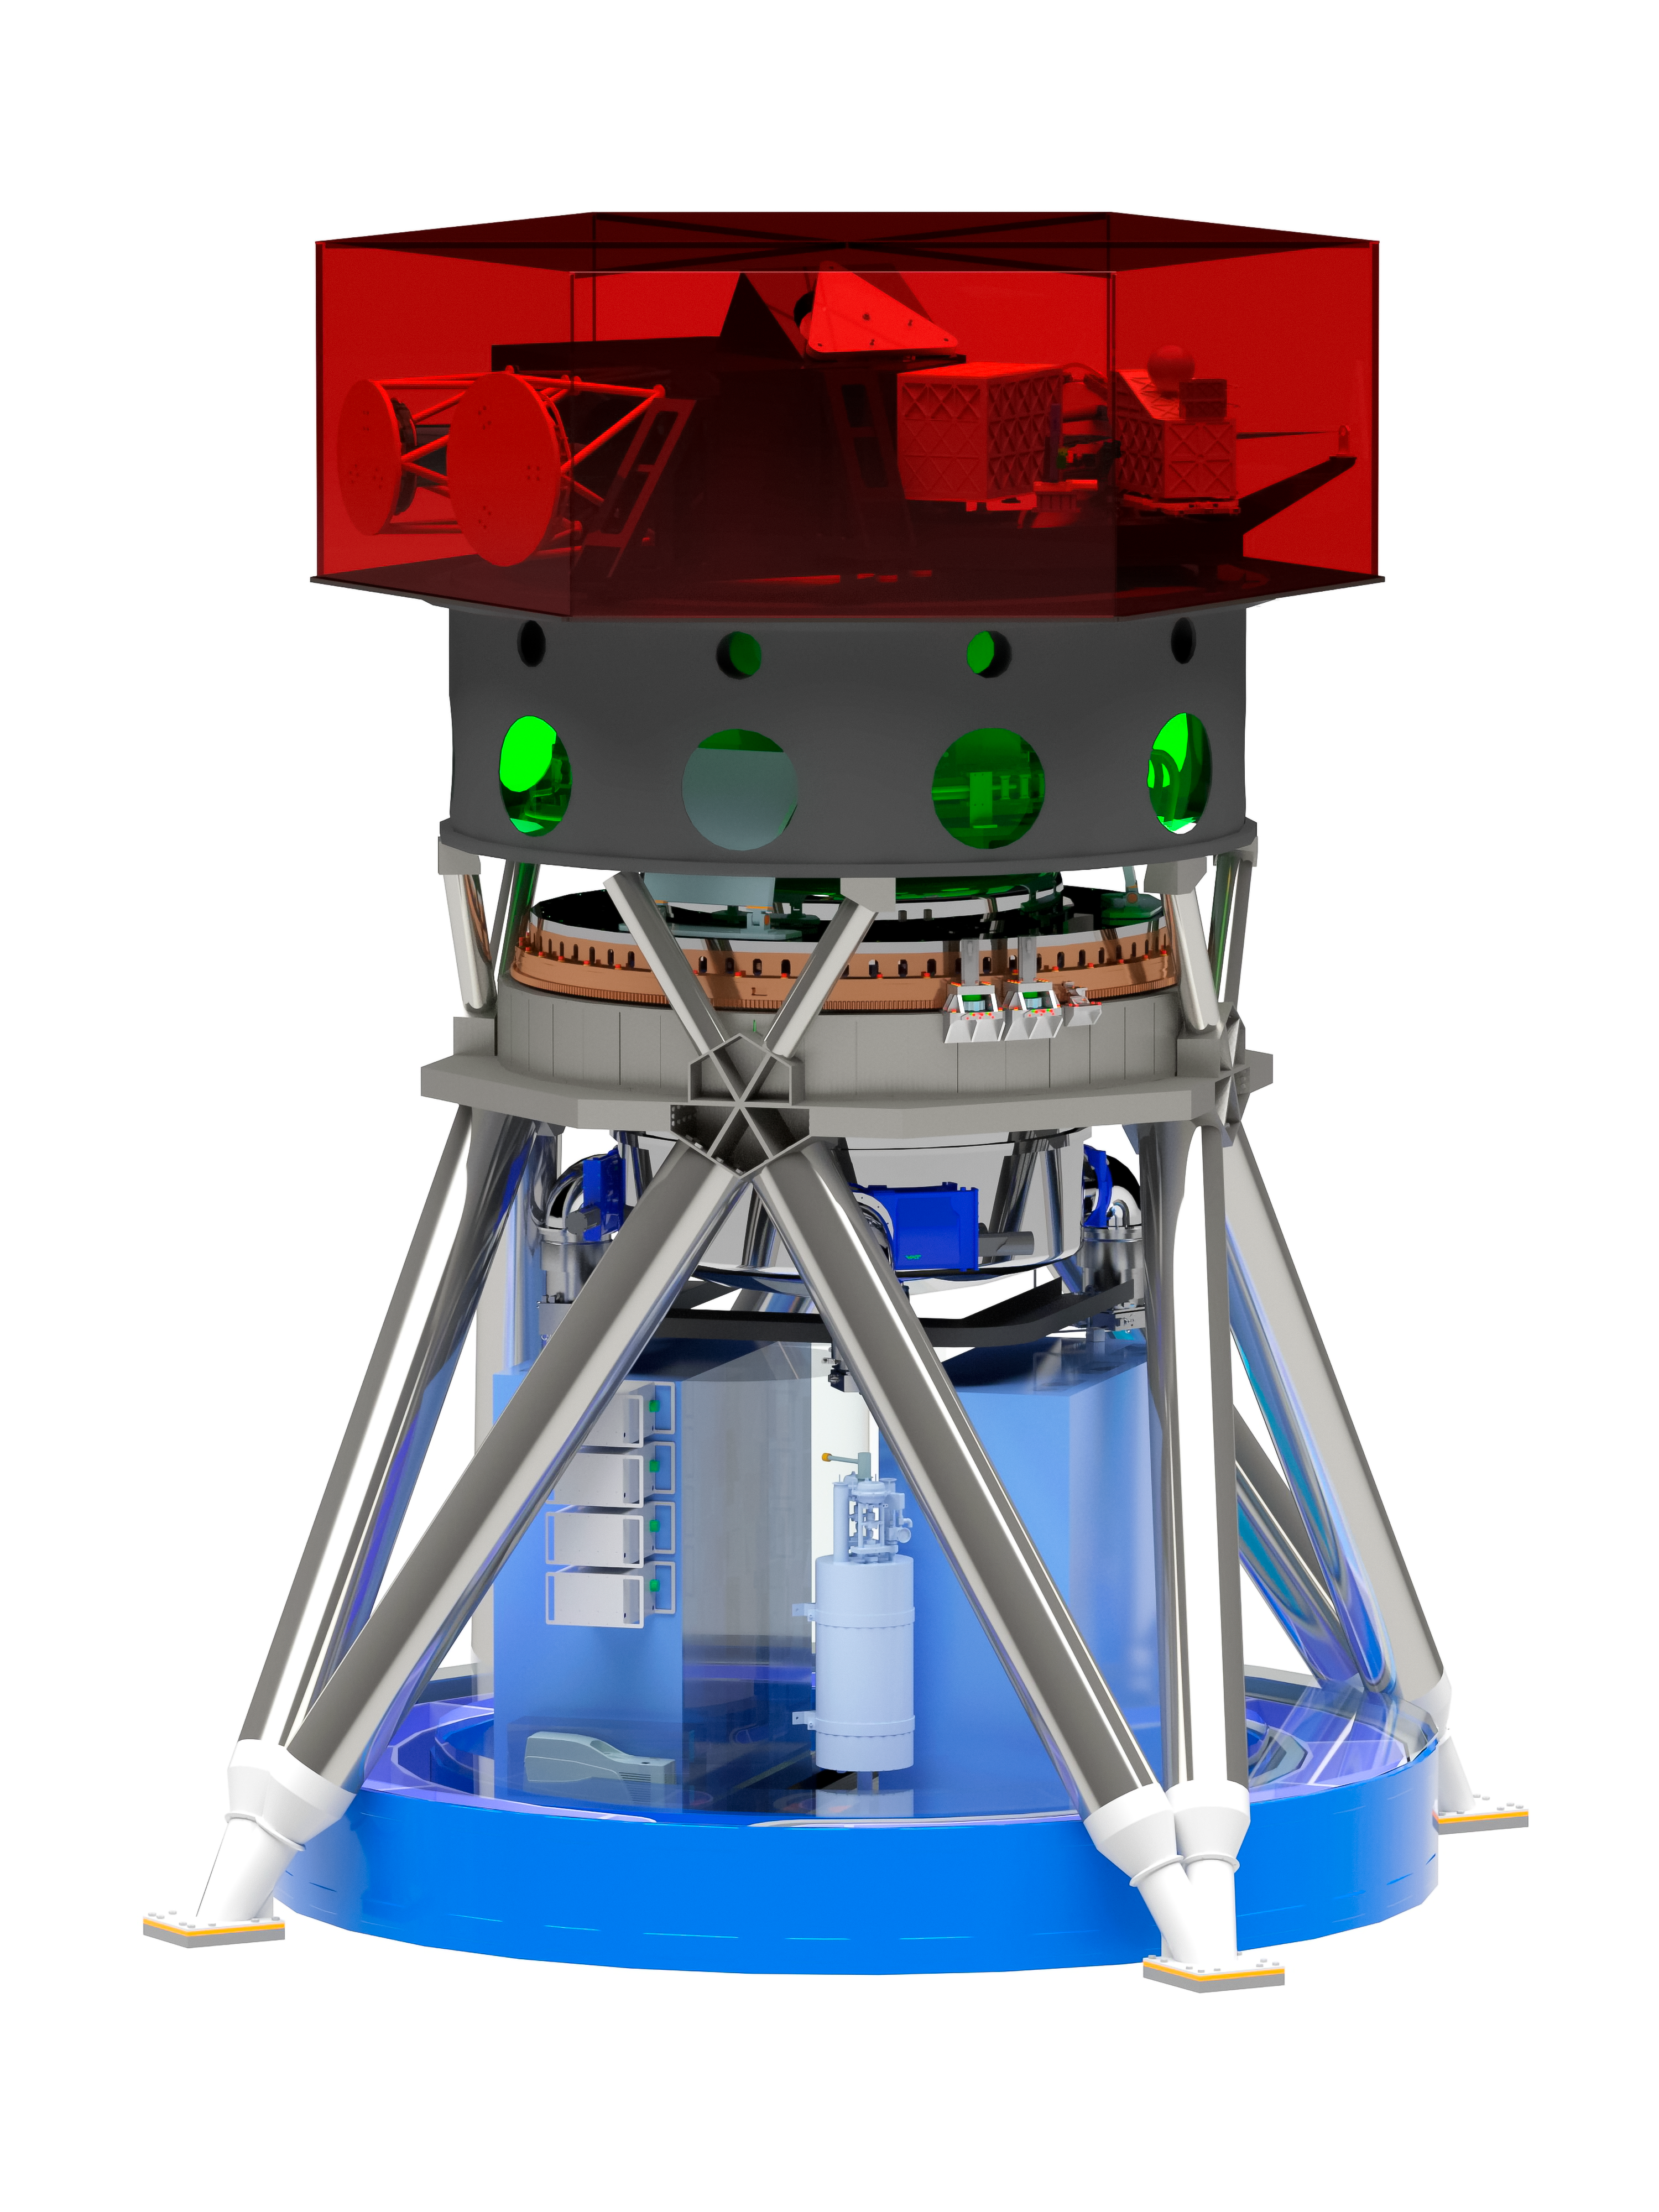

Rendering of the MICADO instrument

Artist depiction of the MICADO instrument set to be used with the ELT telescope upon completion. The instrument will employ adaptive optics and will be one of the first instruments used with the telescope. MICADO's design was driven by a need for high sensitivity and high spatial resolution imaging, as well as wide wavelength coverage spectroscopy. ESO is an associate member of the MICADO consortium and is responsible for the development and procurement of the science detector systems that use the most advanced near-infrared detectors currently available.

Credit: MICADO consortium/ESO